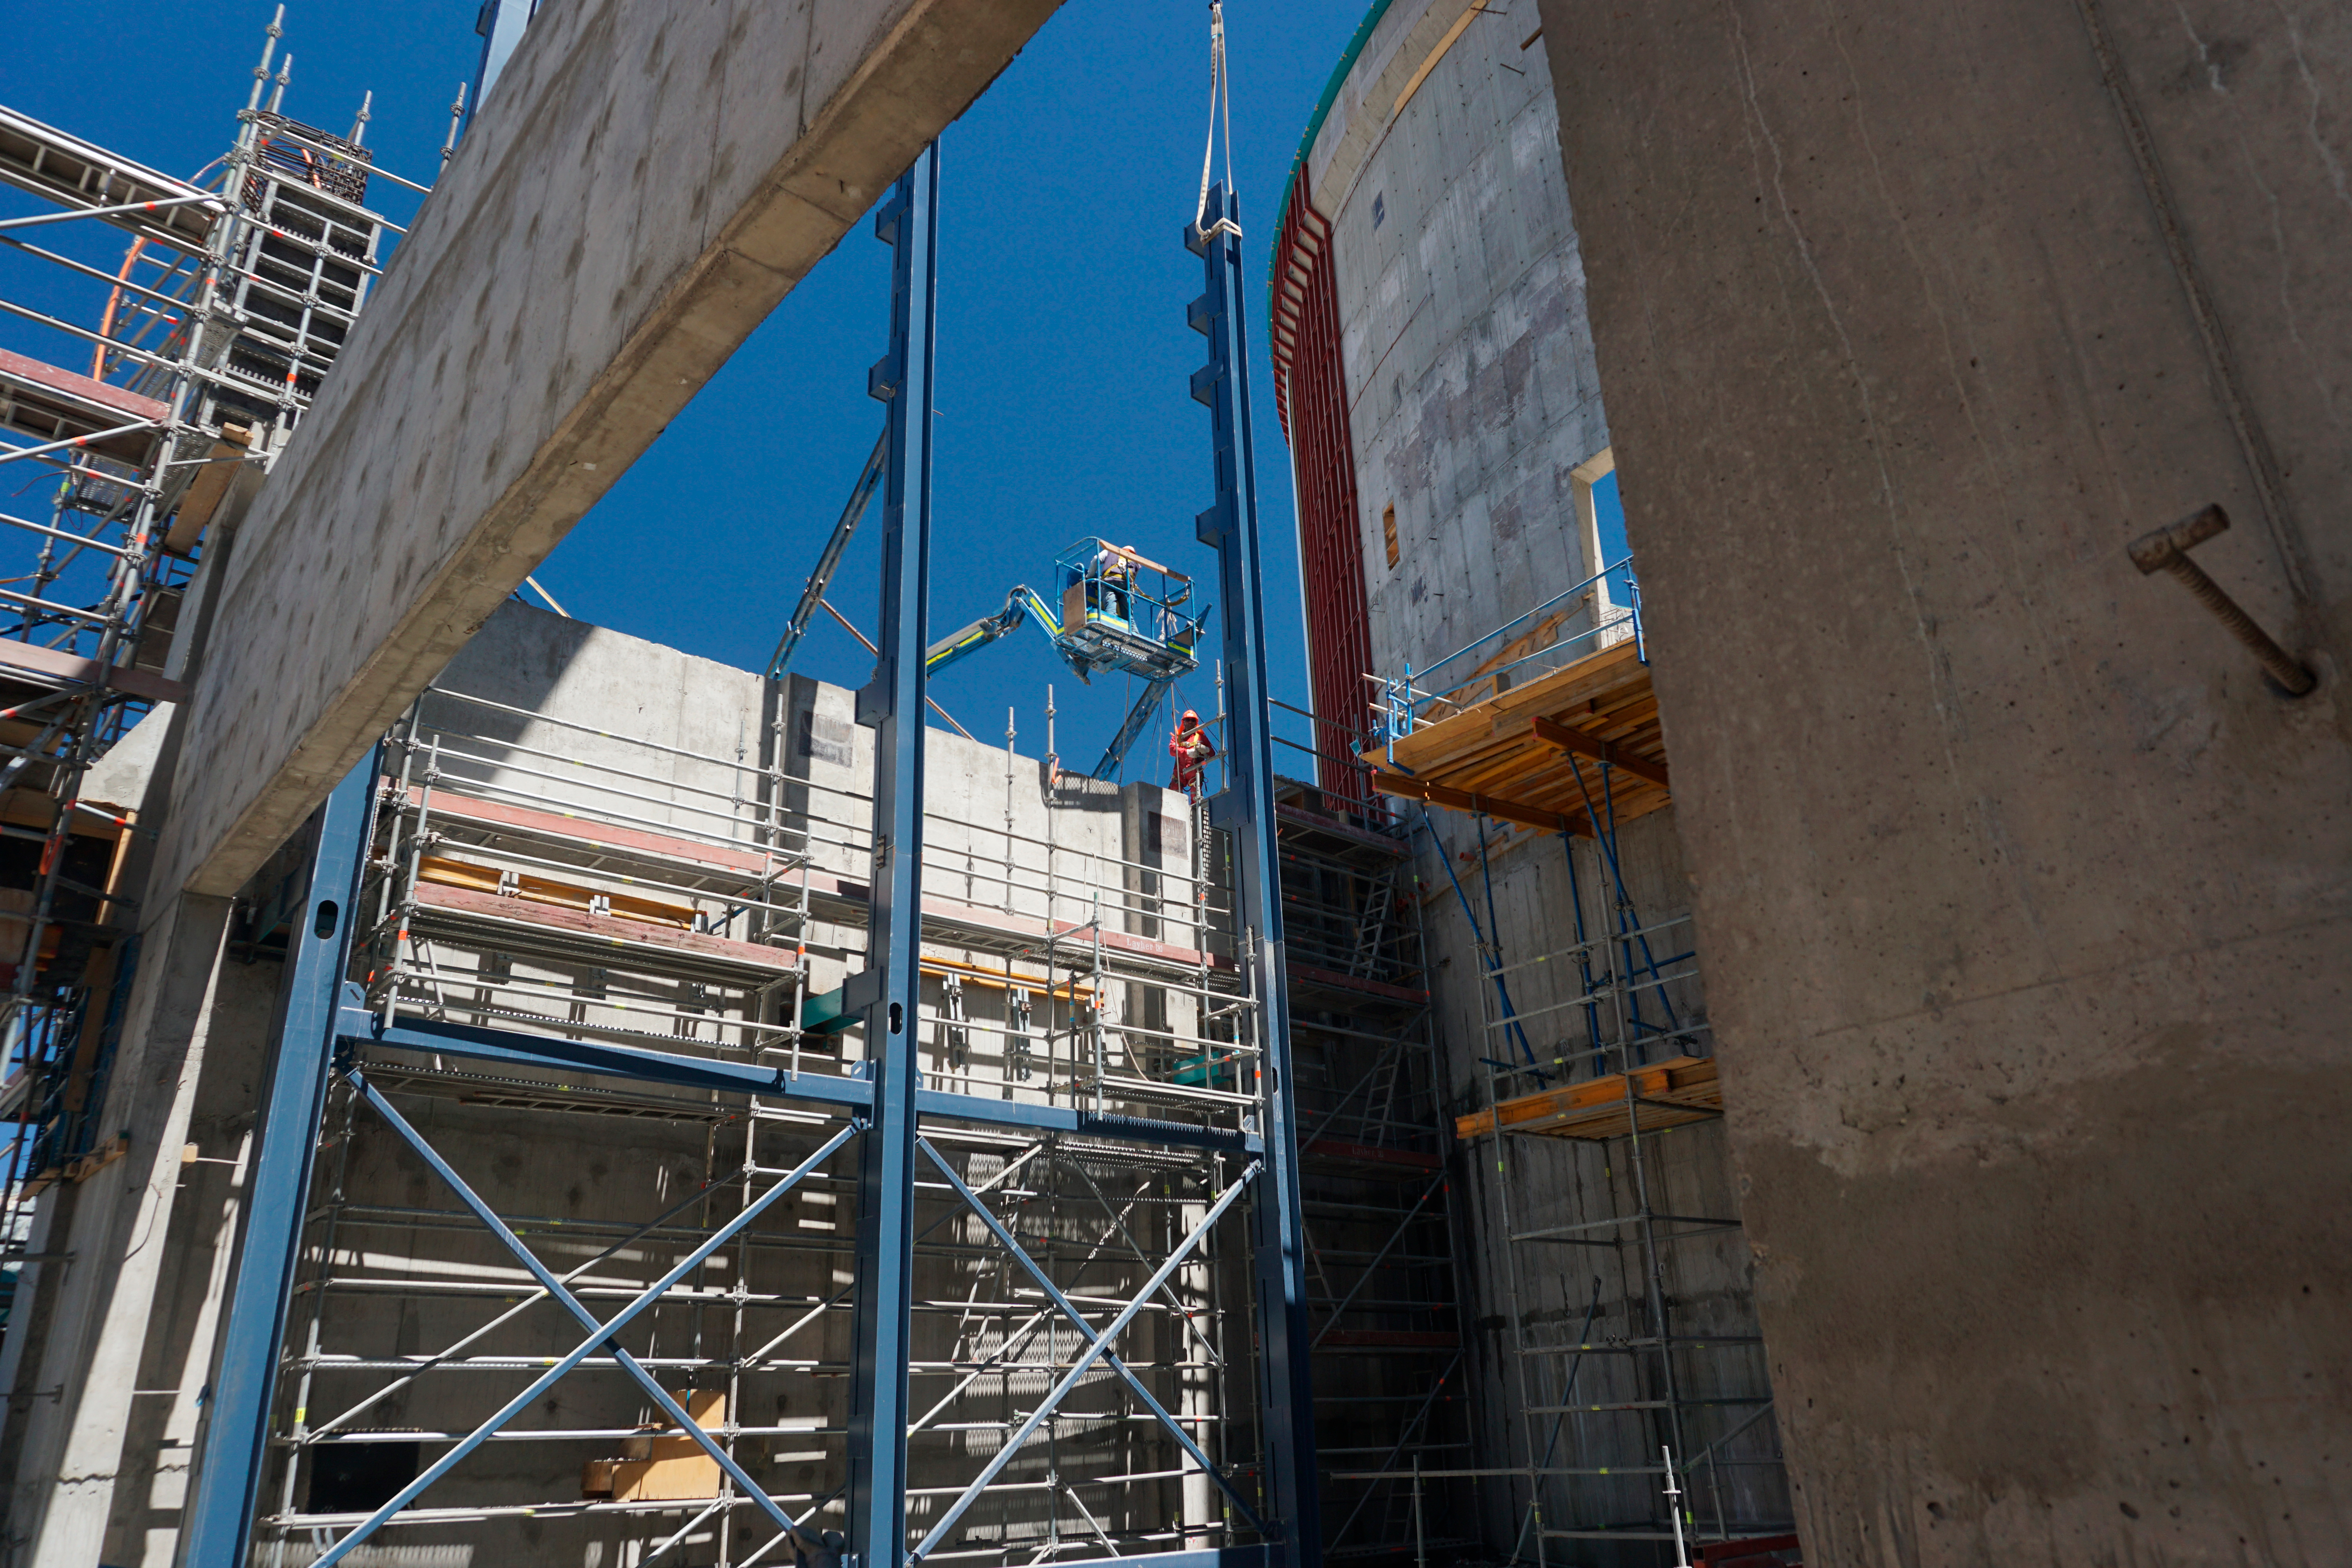

Vertical platform lift (Pflow) support installation

The dark blue steel components being lifted into place by crane are the side rails and exterior support for the vertical platform lift (Pflow). The lift will be used to transport the M1M3 mirror to/from the coating chamber during operations.

Credit: Rubin Observatory/NSF/AURA